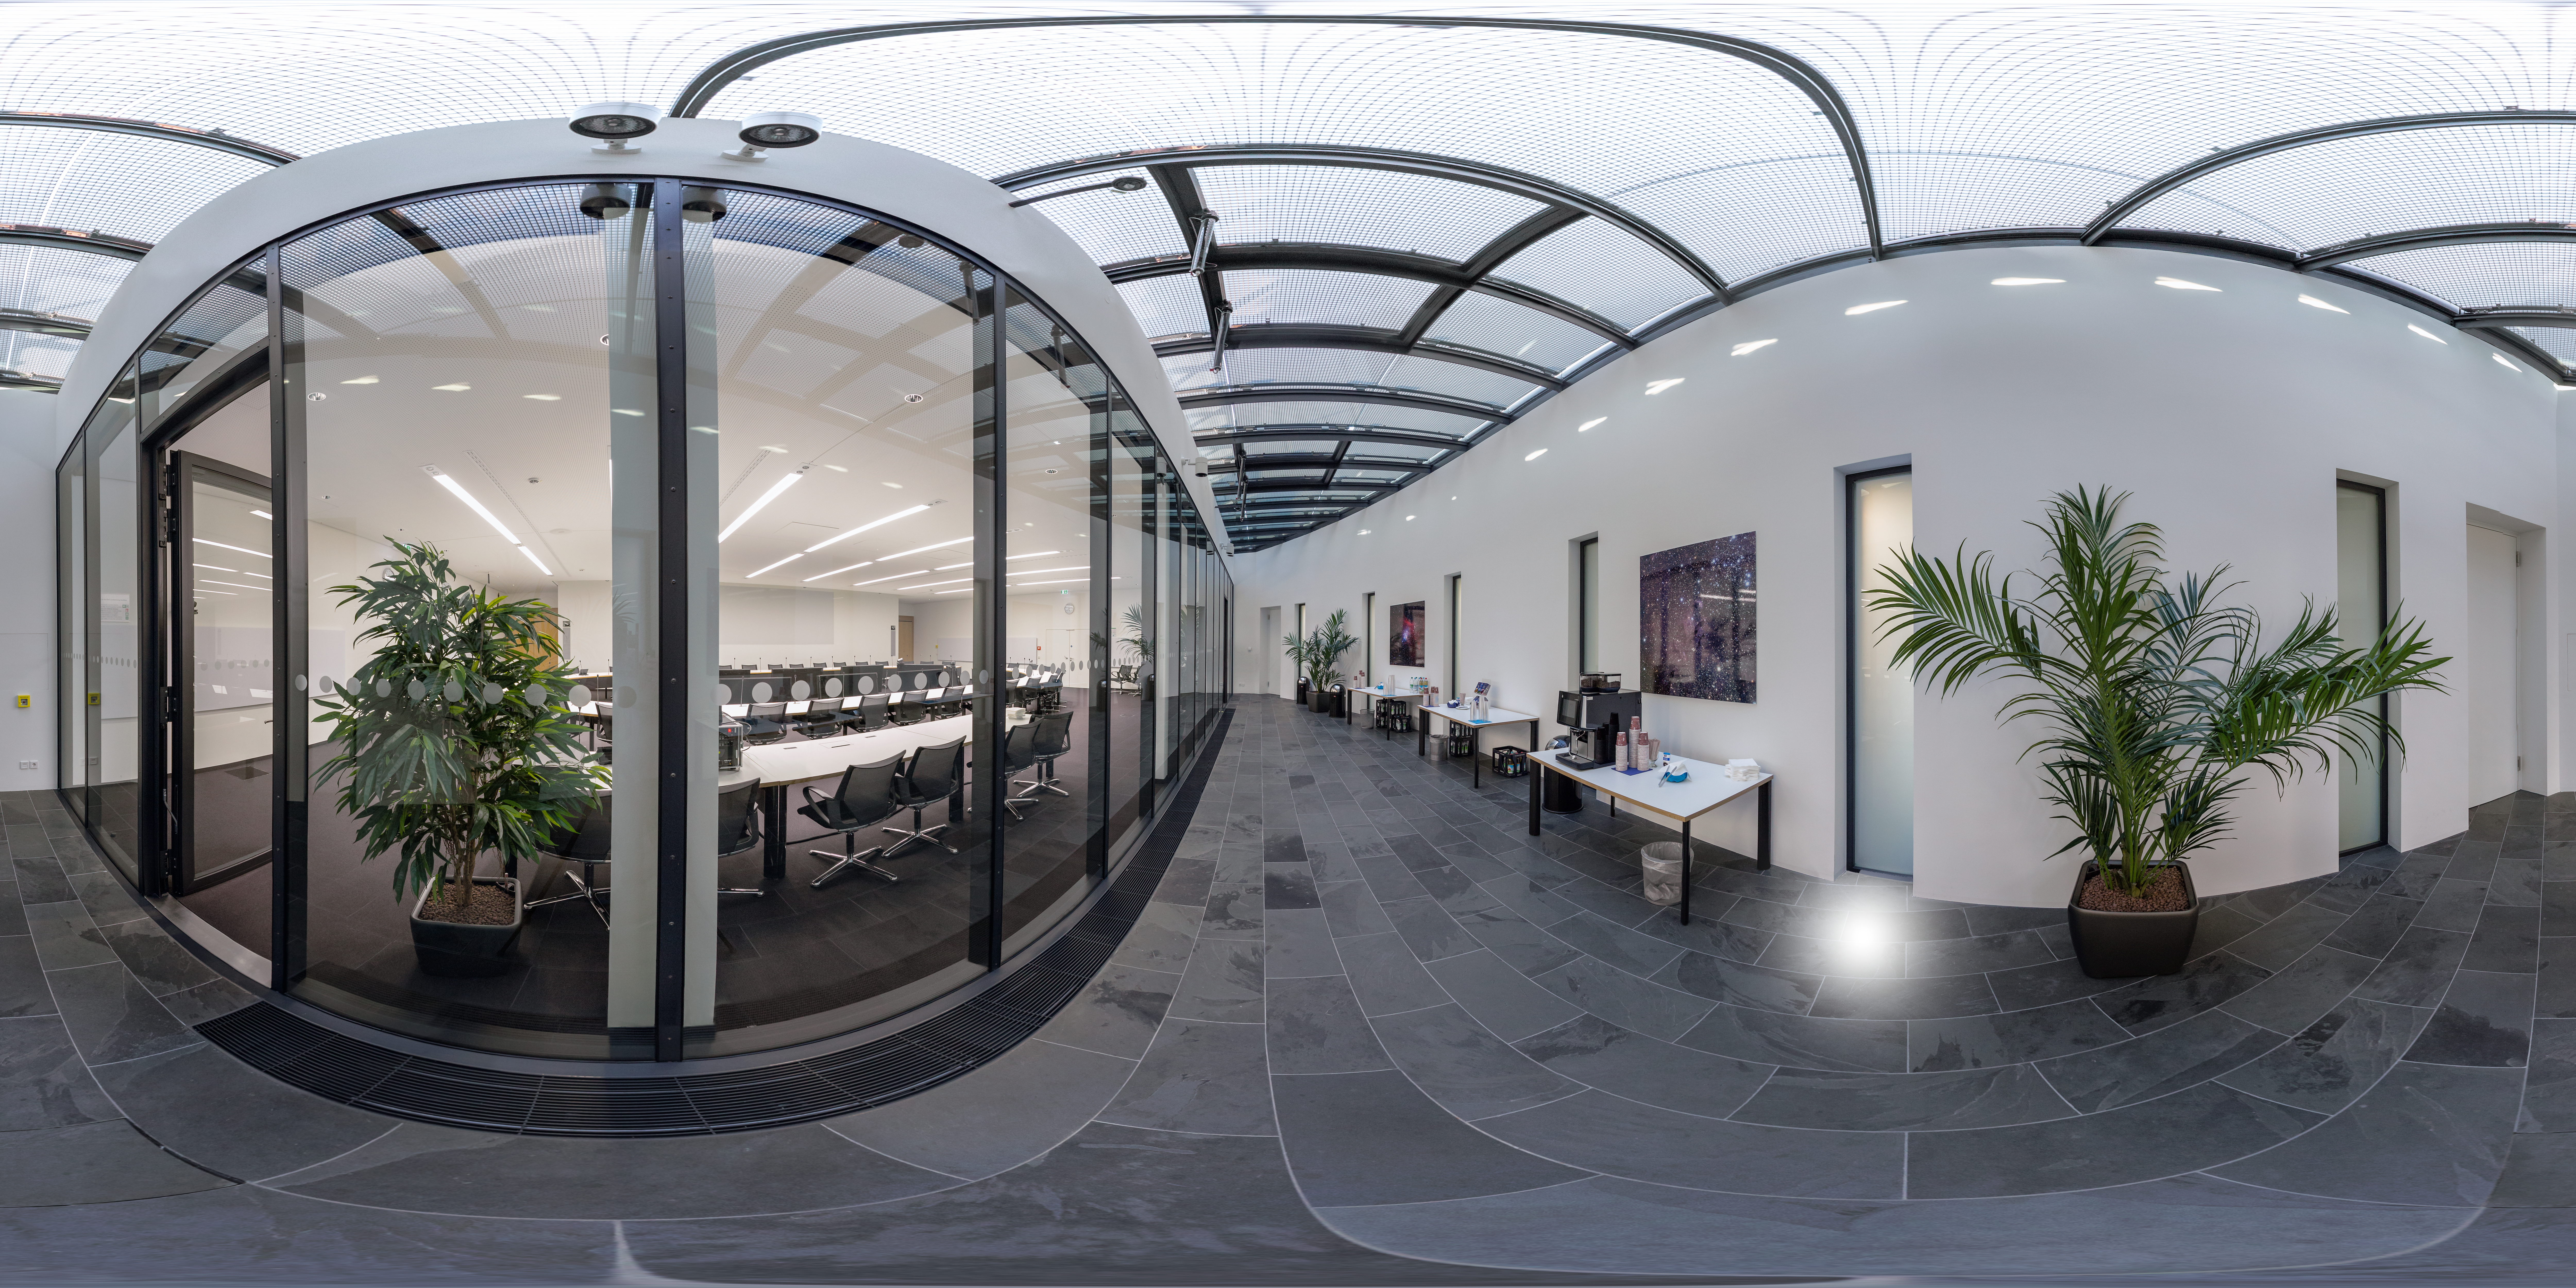

Crux foyer at ESO Headquarters

Just outside the ESO Council Room, where the ESO Council meets twice a year to discuss matters pertaining to the organisation, is the foyer for the council's use.

Credit: ESO